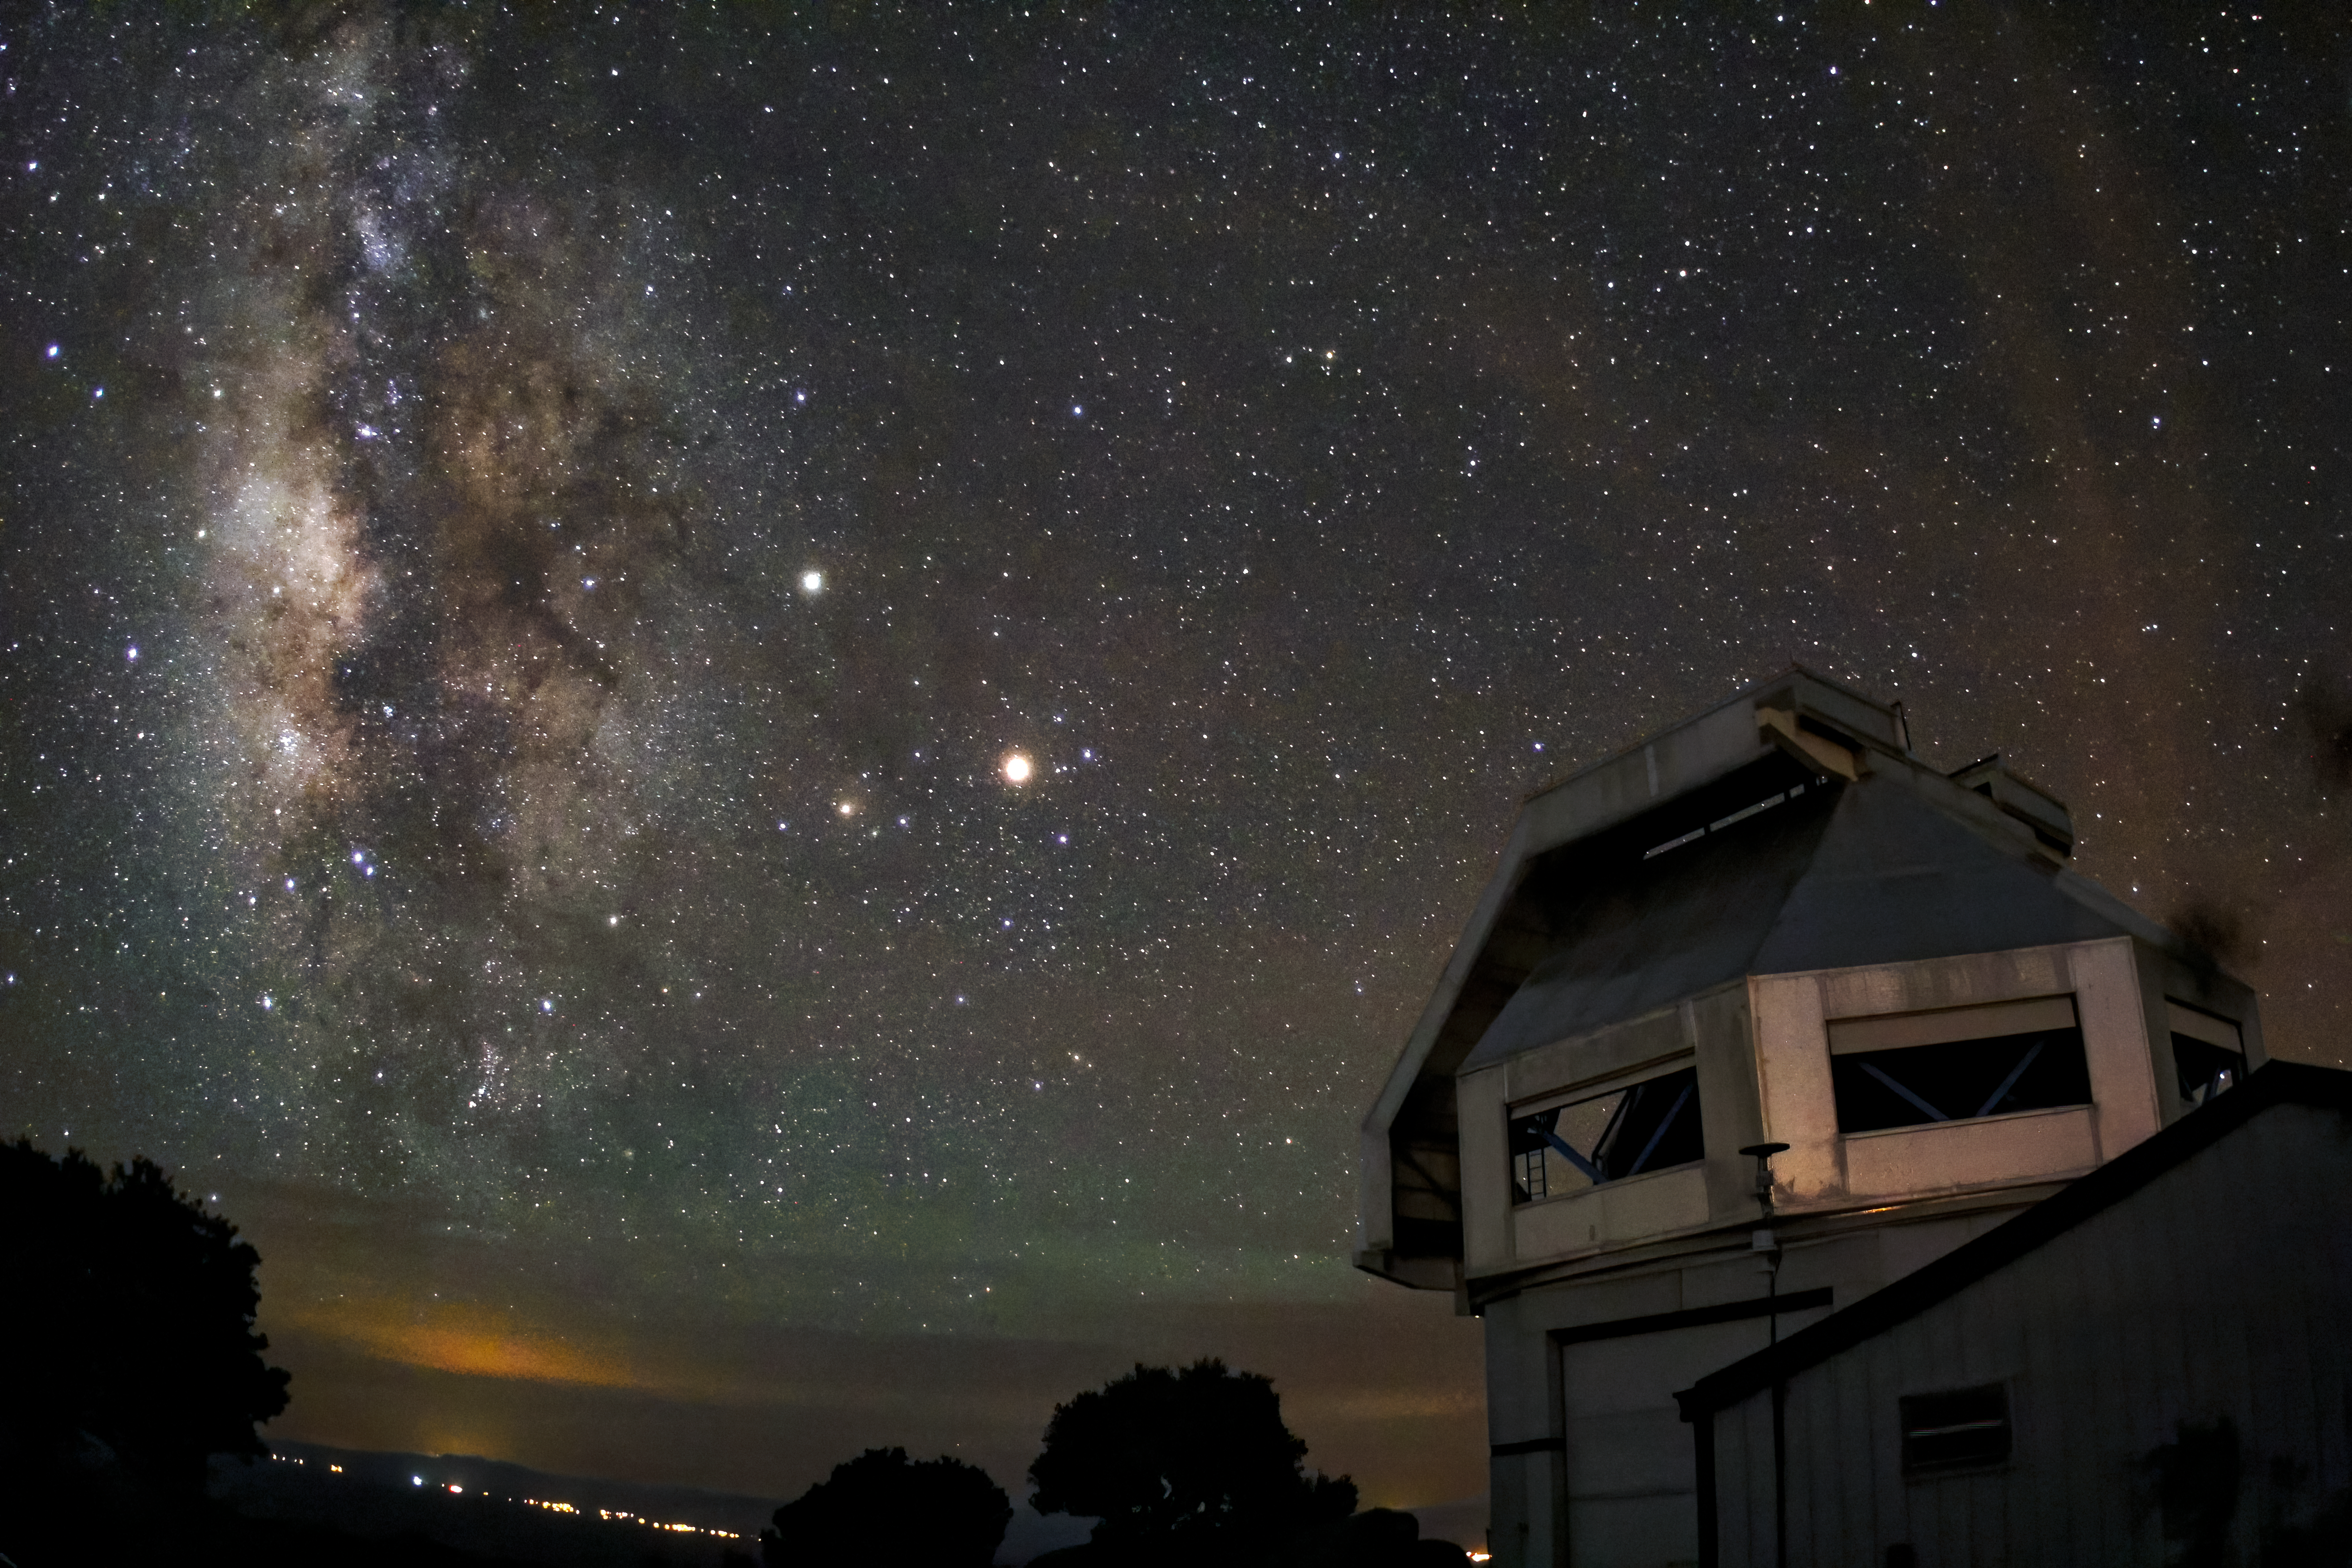

The Milky Way rises near the WIYN 3.5-meter Telescope

The Milky Way rises near the WIYN 3.5-meter Telescope at Kitt Peak National Observatory near Tucson, AZ.

Credit: KPNO/NOIRLab/NSF/AURA/P. Marenfeld